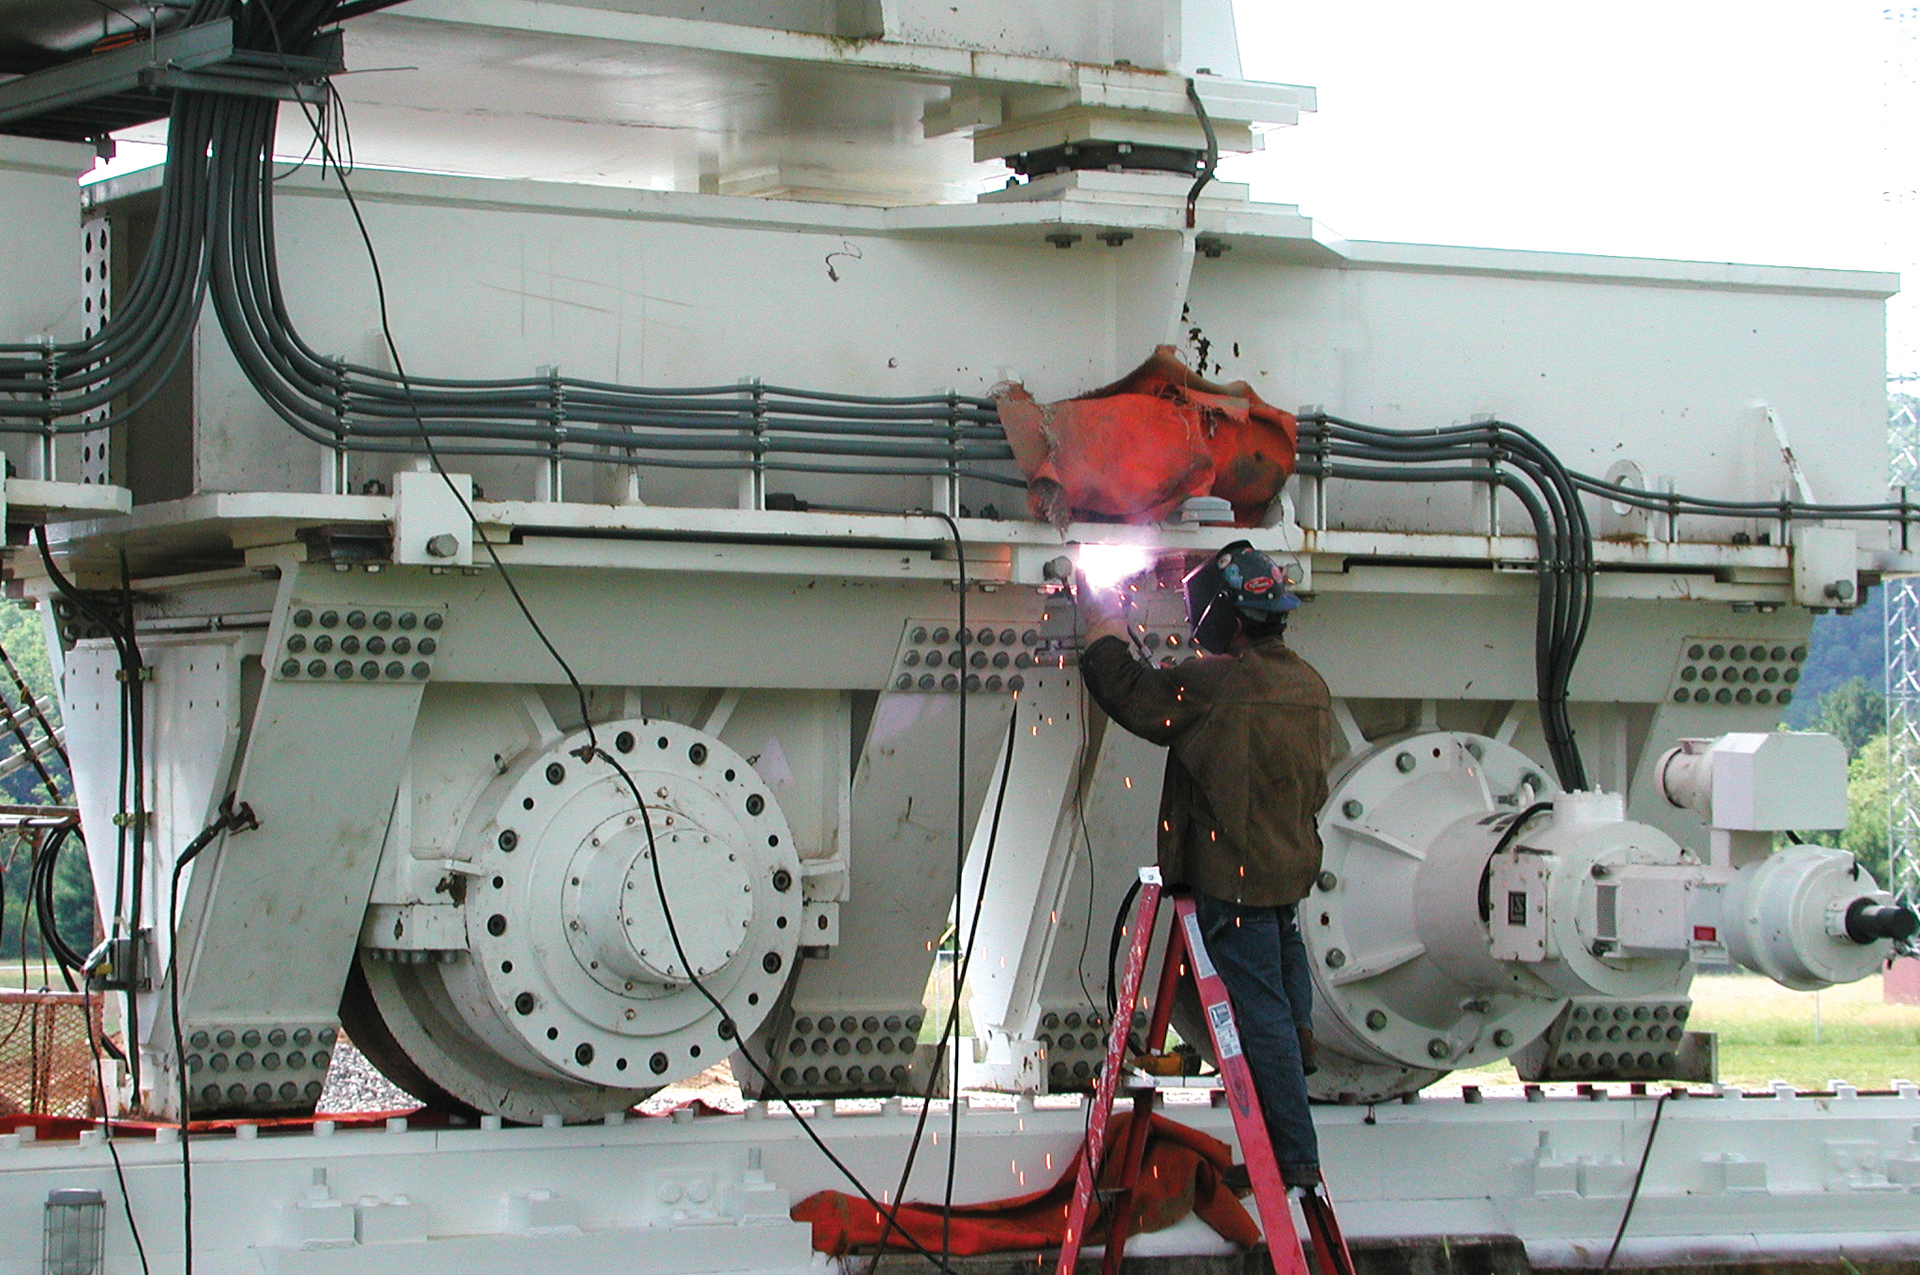

Welding on the GBT Azimuth Trucks

A telescope technician touches up a weld on one of the Green Bank Telescope's four trucks that drive the 17-million pound telescope in a circle. Each truck has four wheels, meaning each wheel supports one million pounds. The GBT's track goes 25 feet into the ground to remain sturdy and level. Metal covers in between the trucks protect the track from snow and dirt.

Credit: NRAO/AUI/NSF